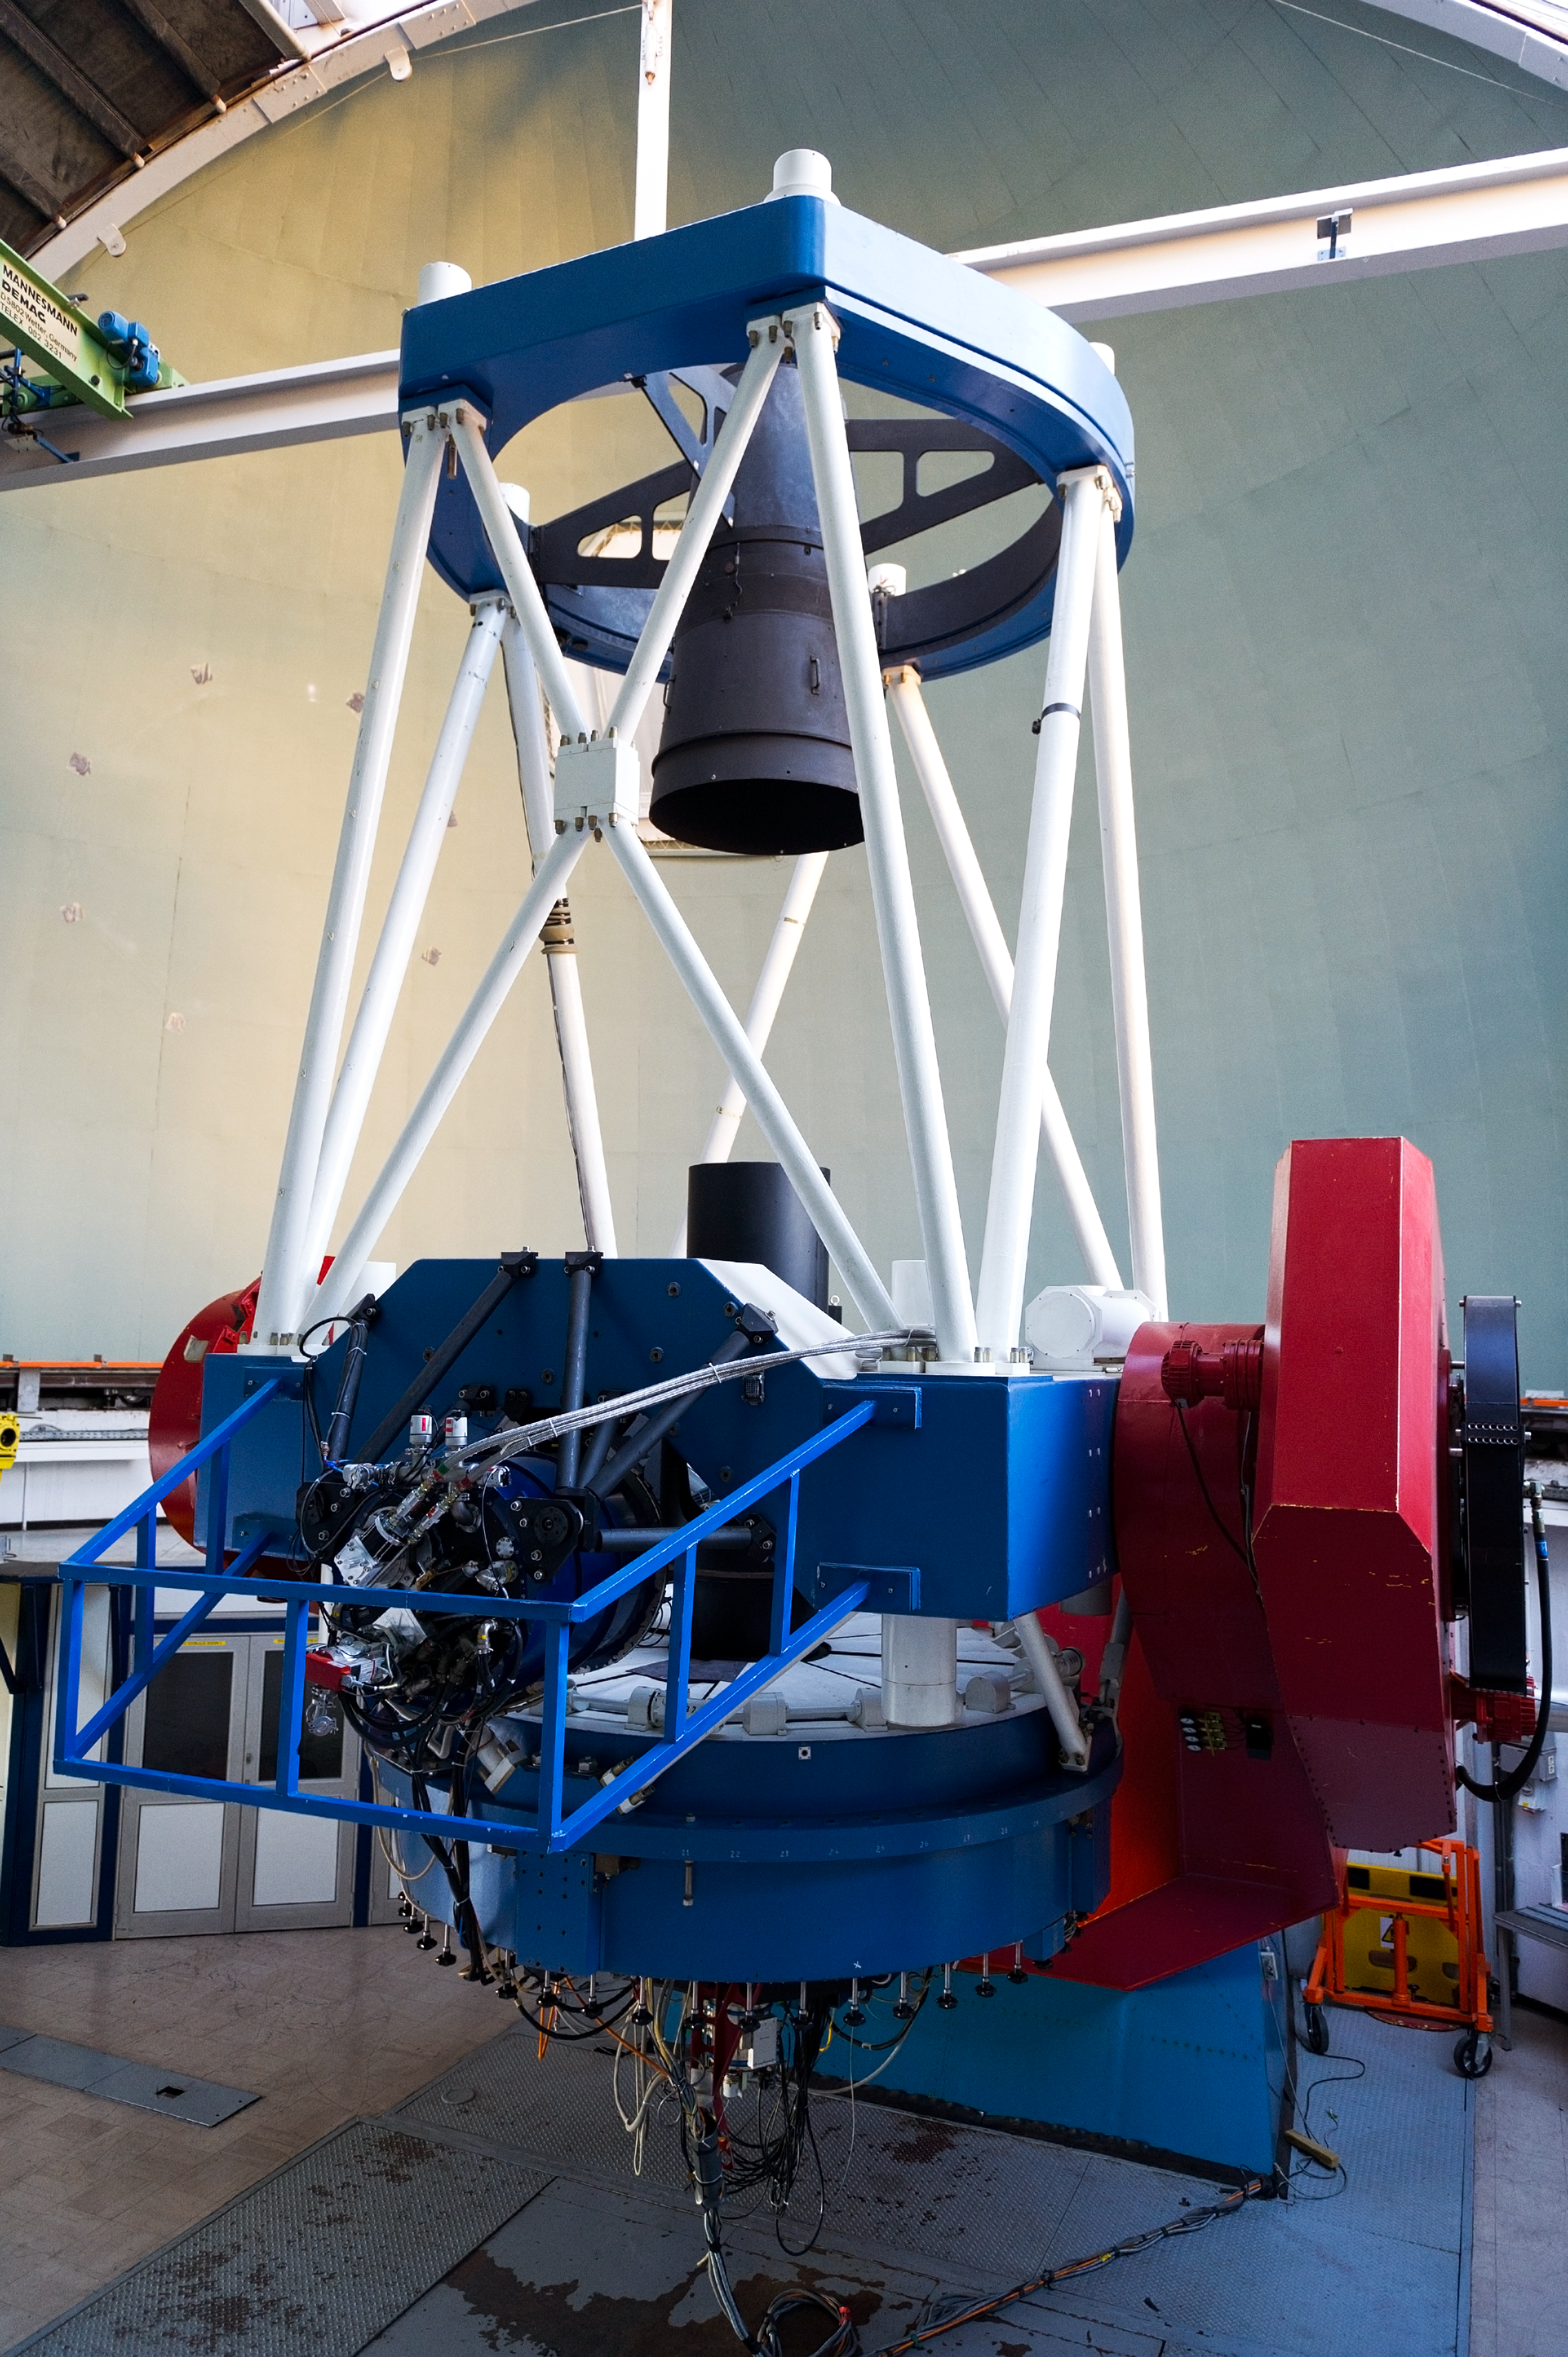

MPG/ESO 2.2-metre telescope

Operation and maintenance of the telescope is the responsibility of ESO.

Credit: ESO/José Francisco Salgado (josefrancisco.org)